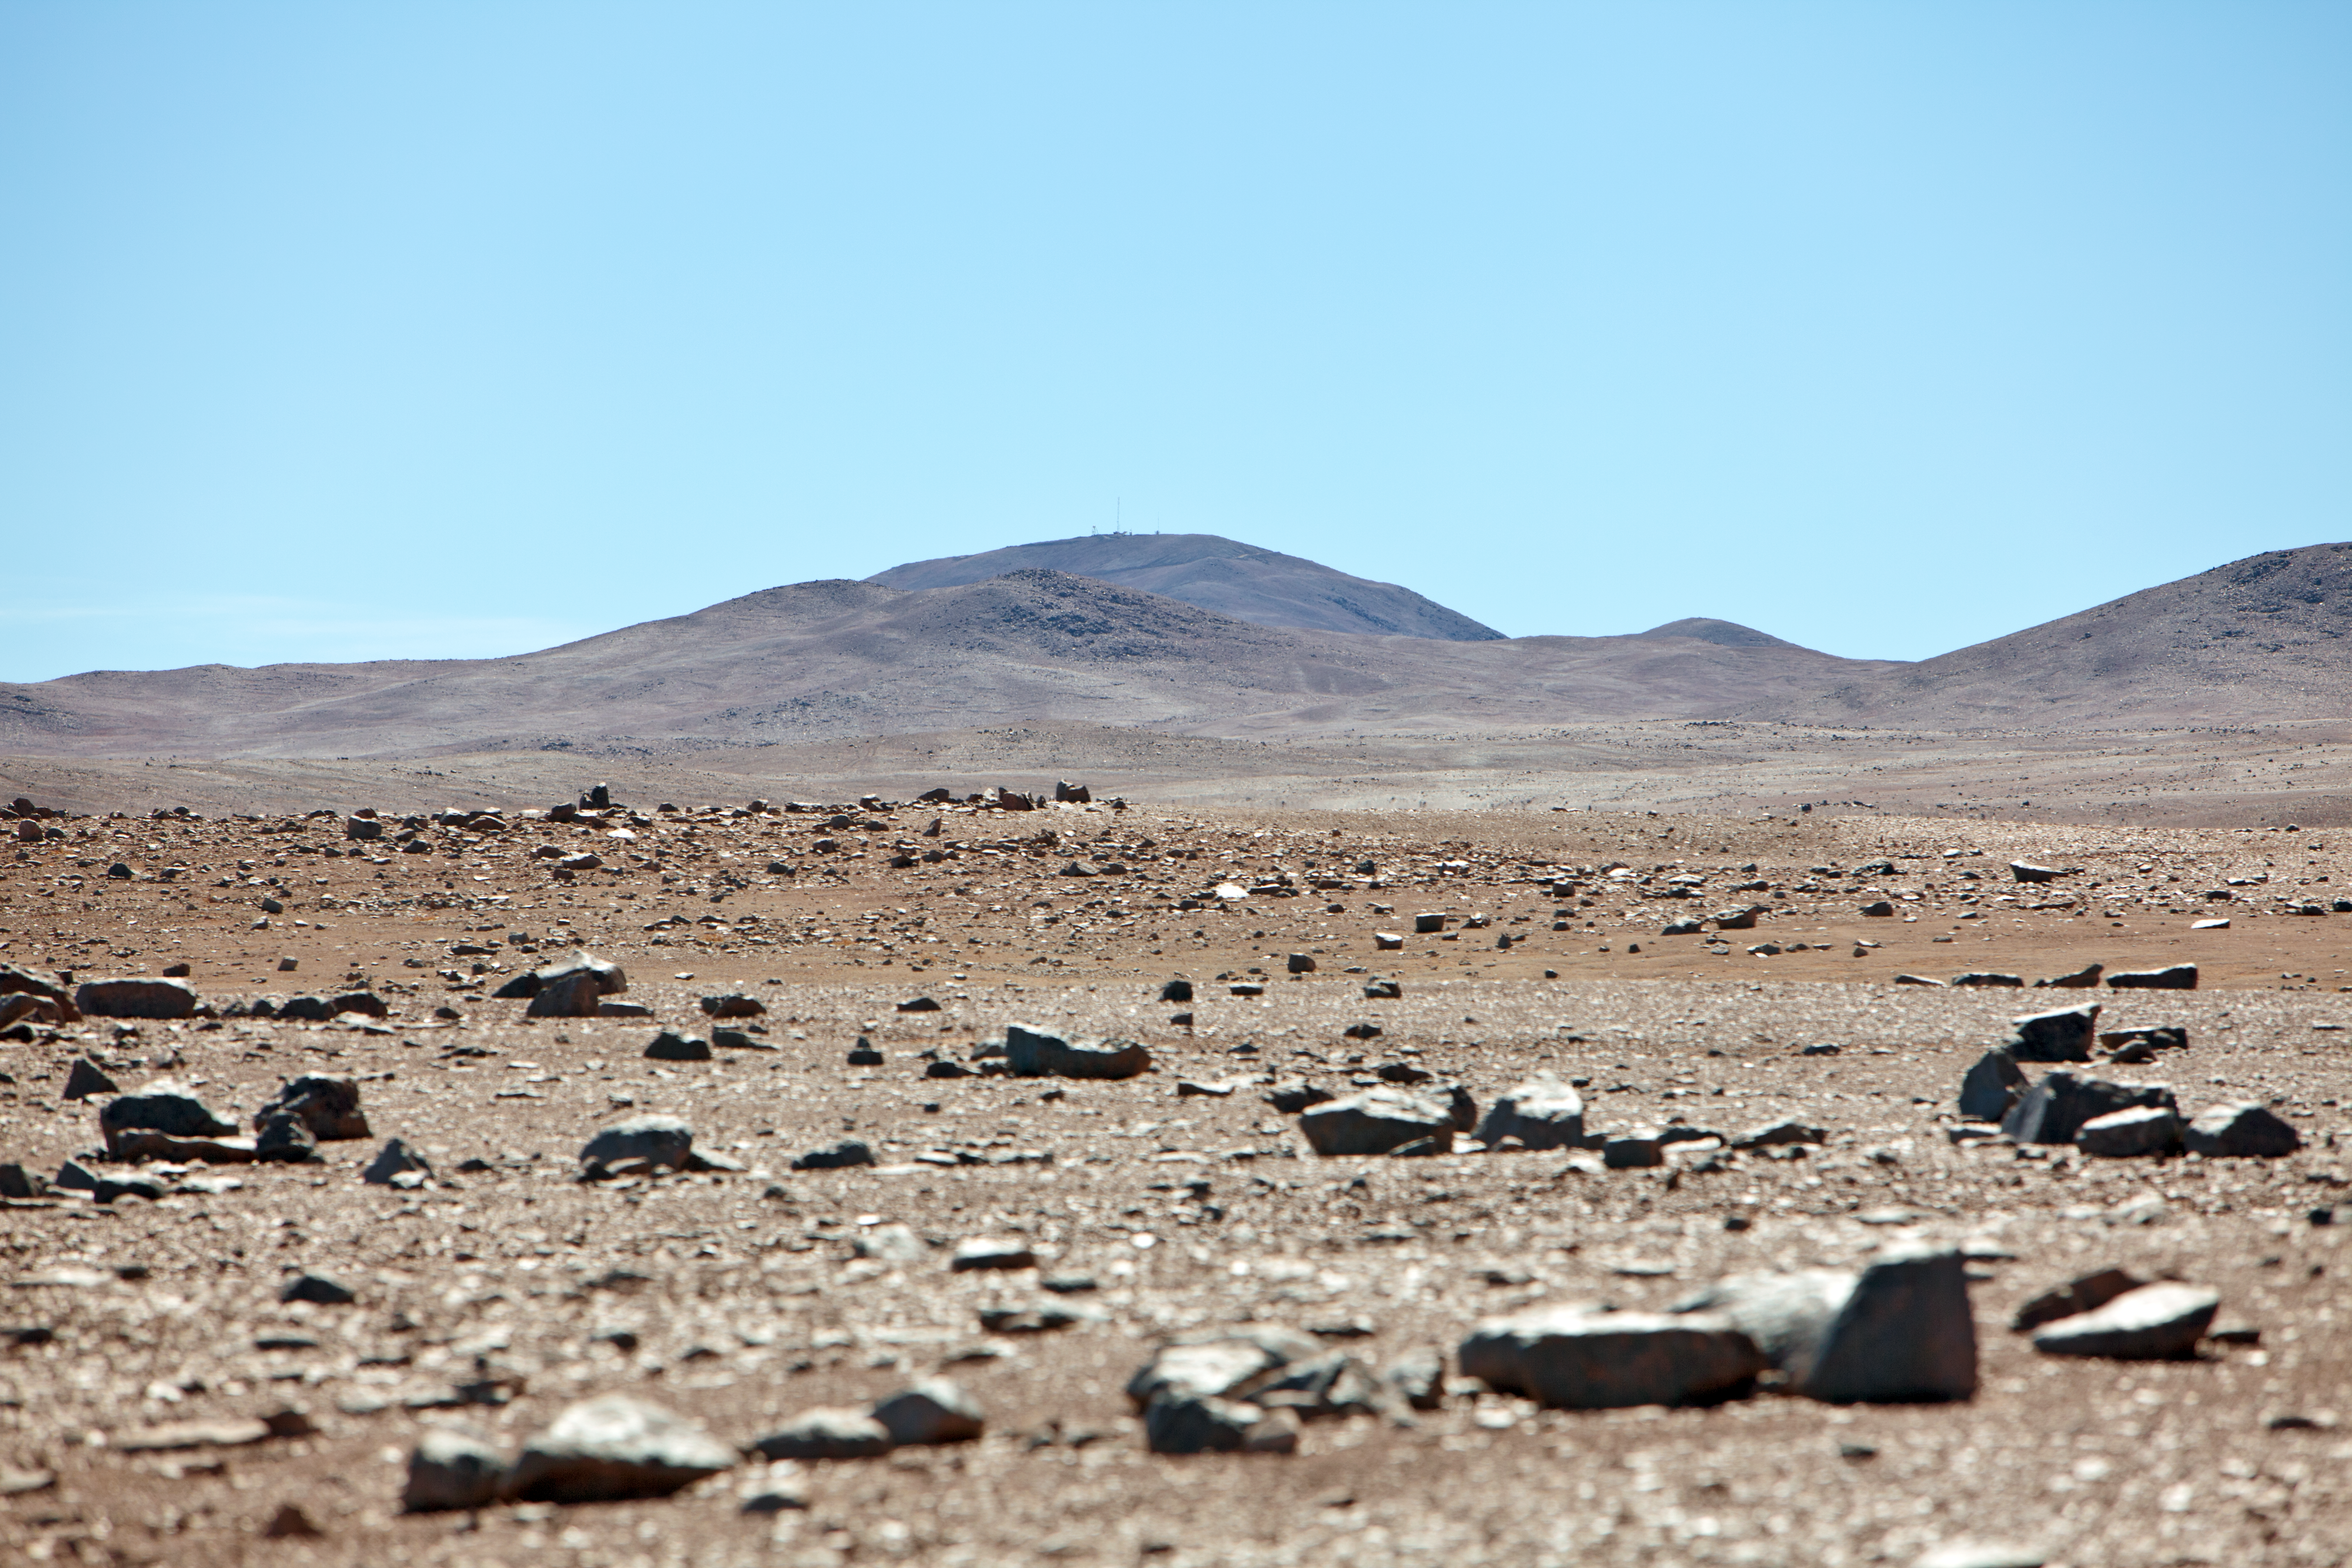

On the road to Armazones

On the road from Paranal to Cerro Armazones, which can be seen in the distance.

Credit: ESO